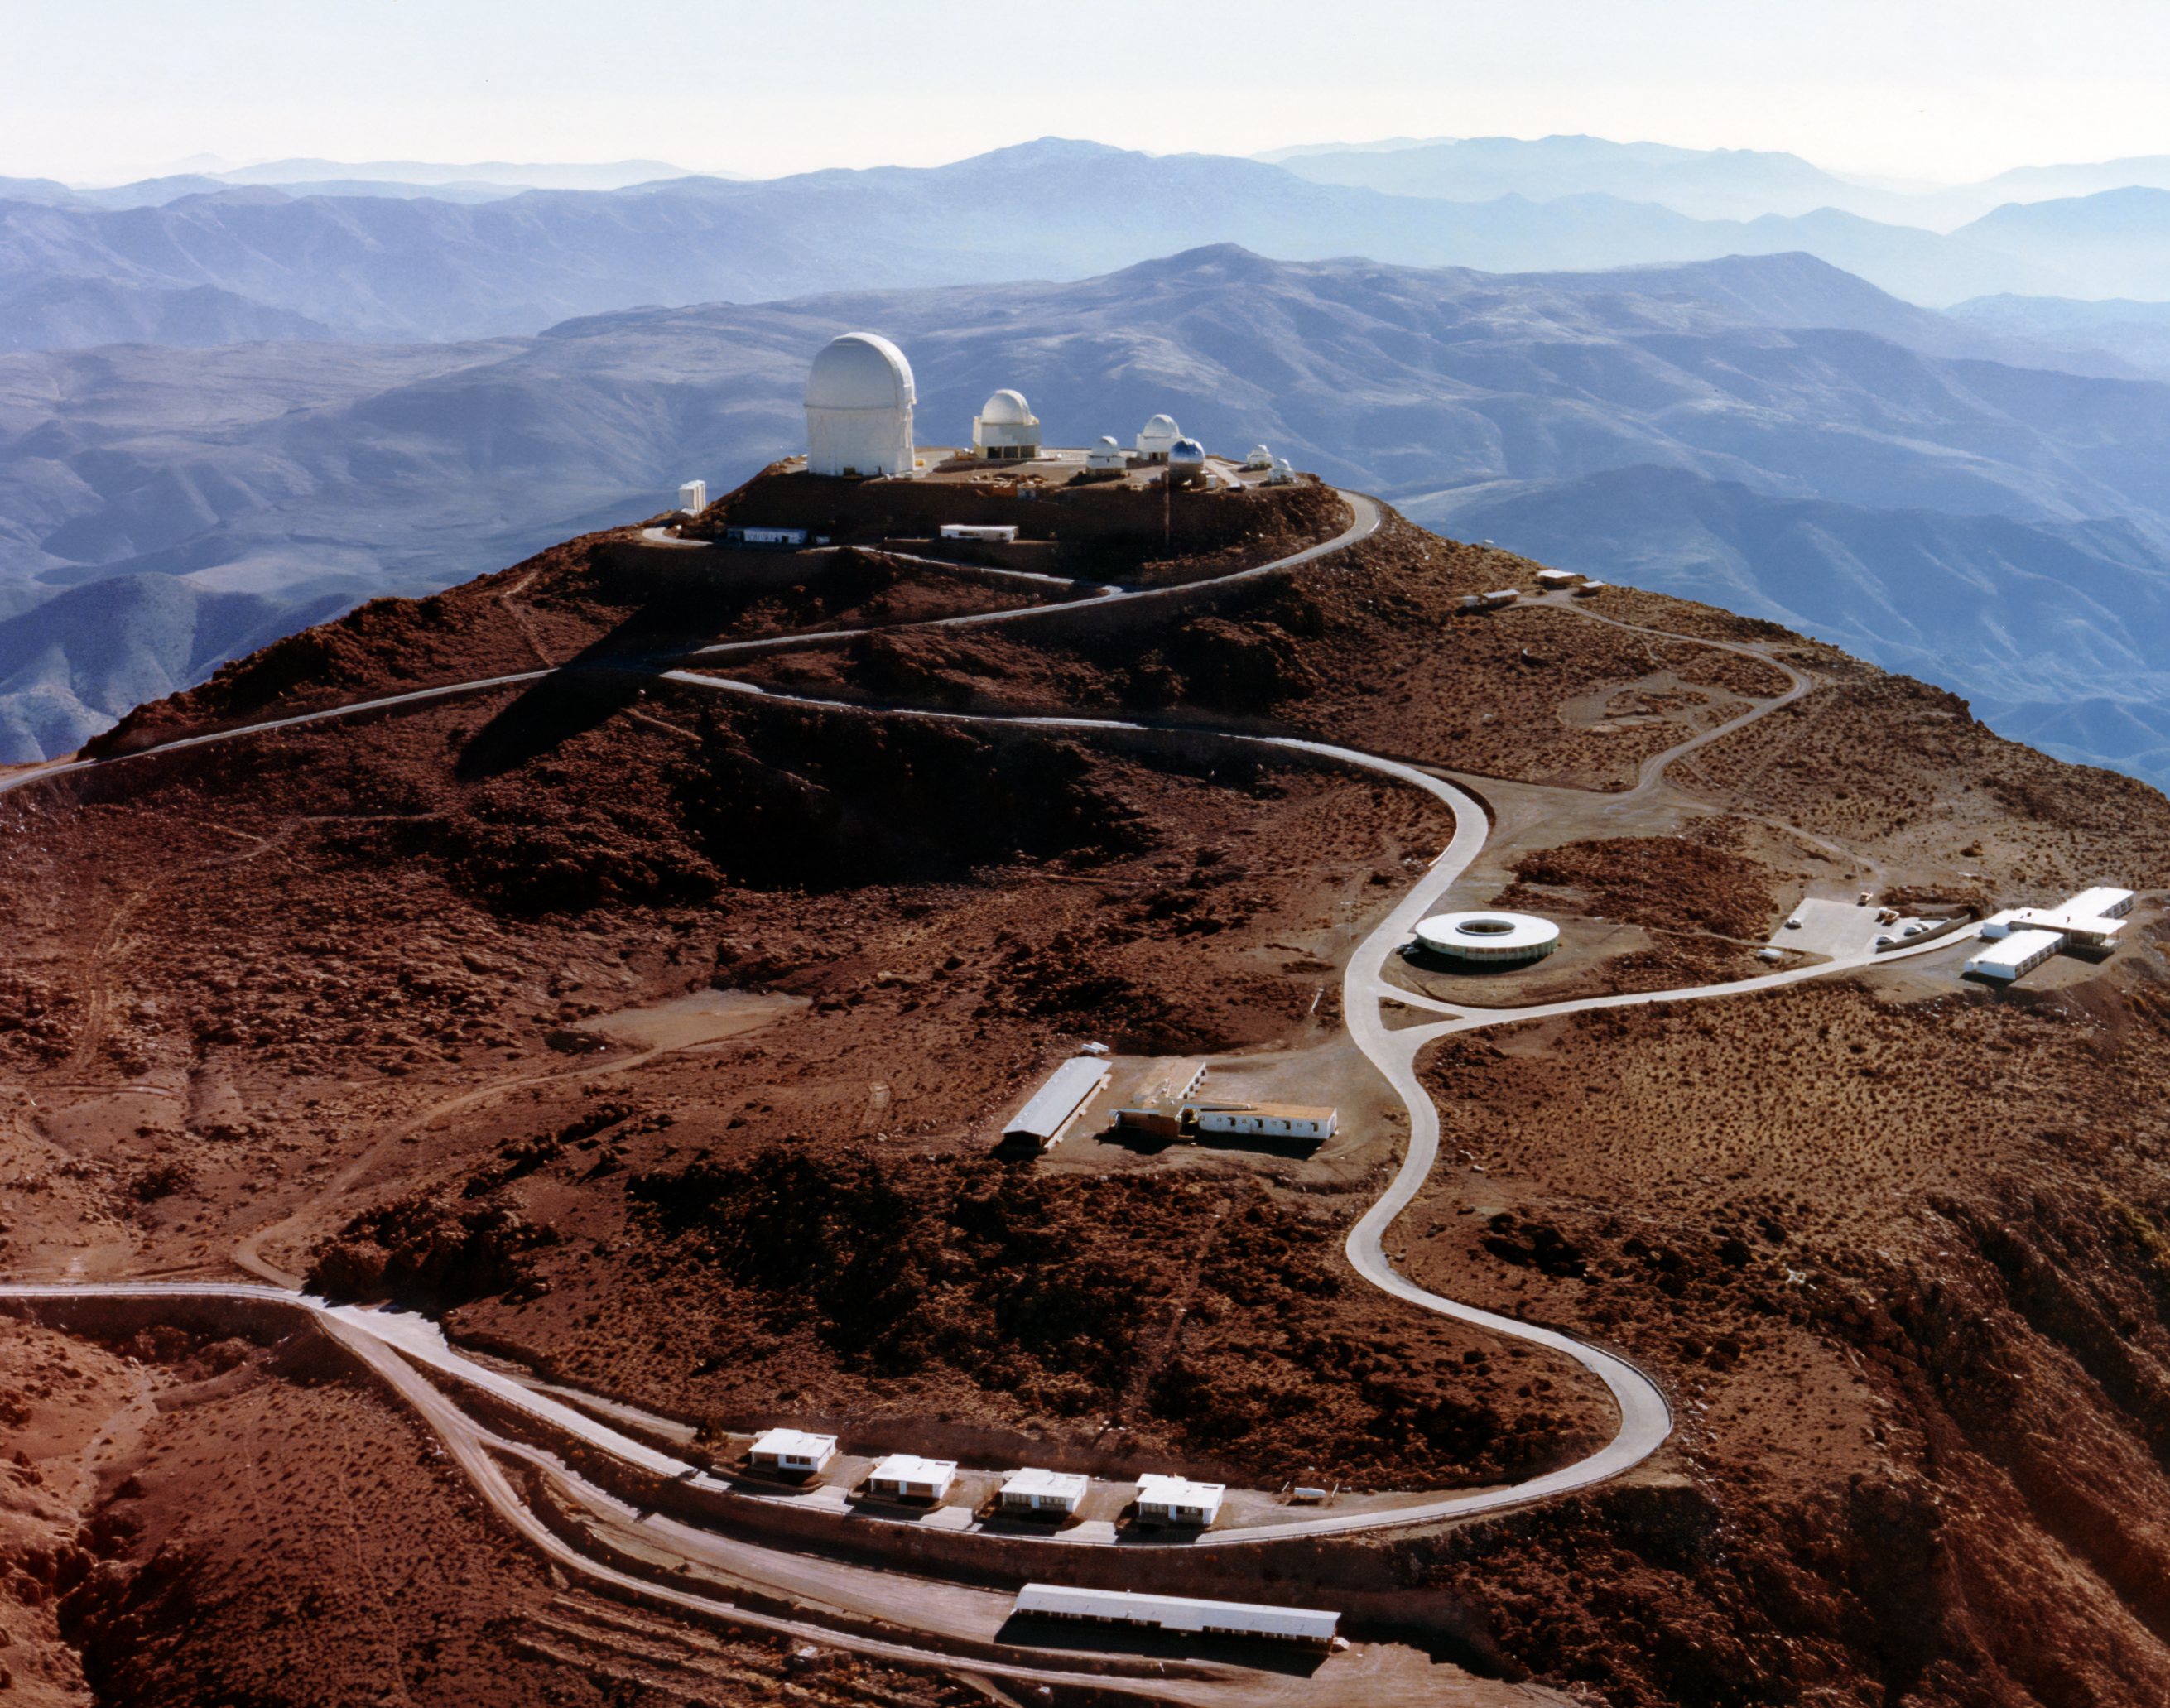

View of CTIO Telescopes

A view of some of the telescopes at the Cerro Tololo Inter-American Observatory including the Víctor M. Blanco 4-meter Telescope.

Credit: NOIRLab/AURA/NSF